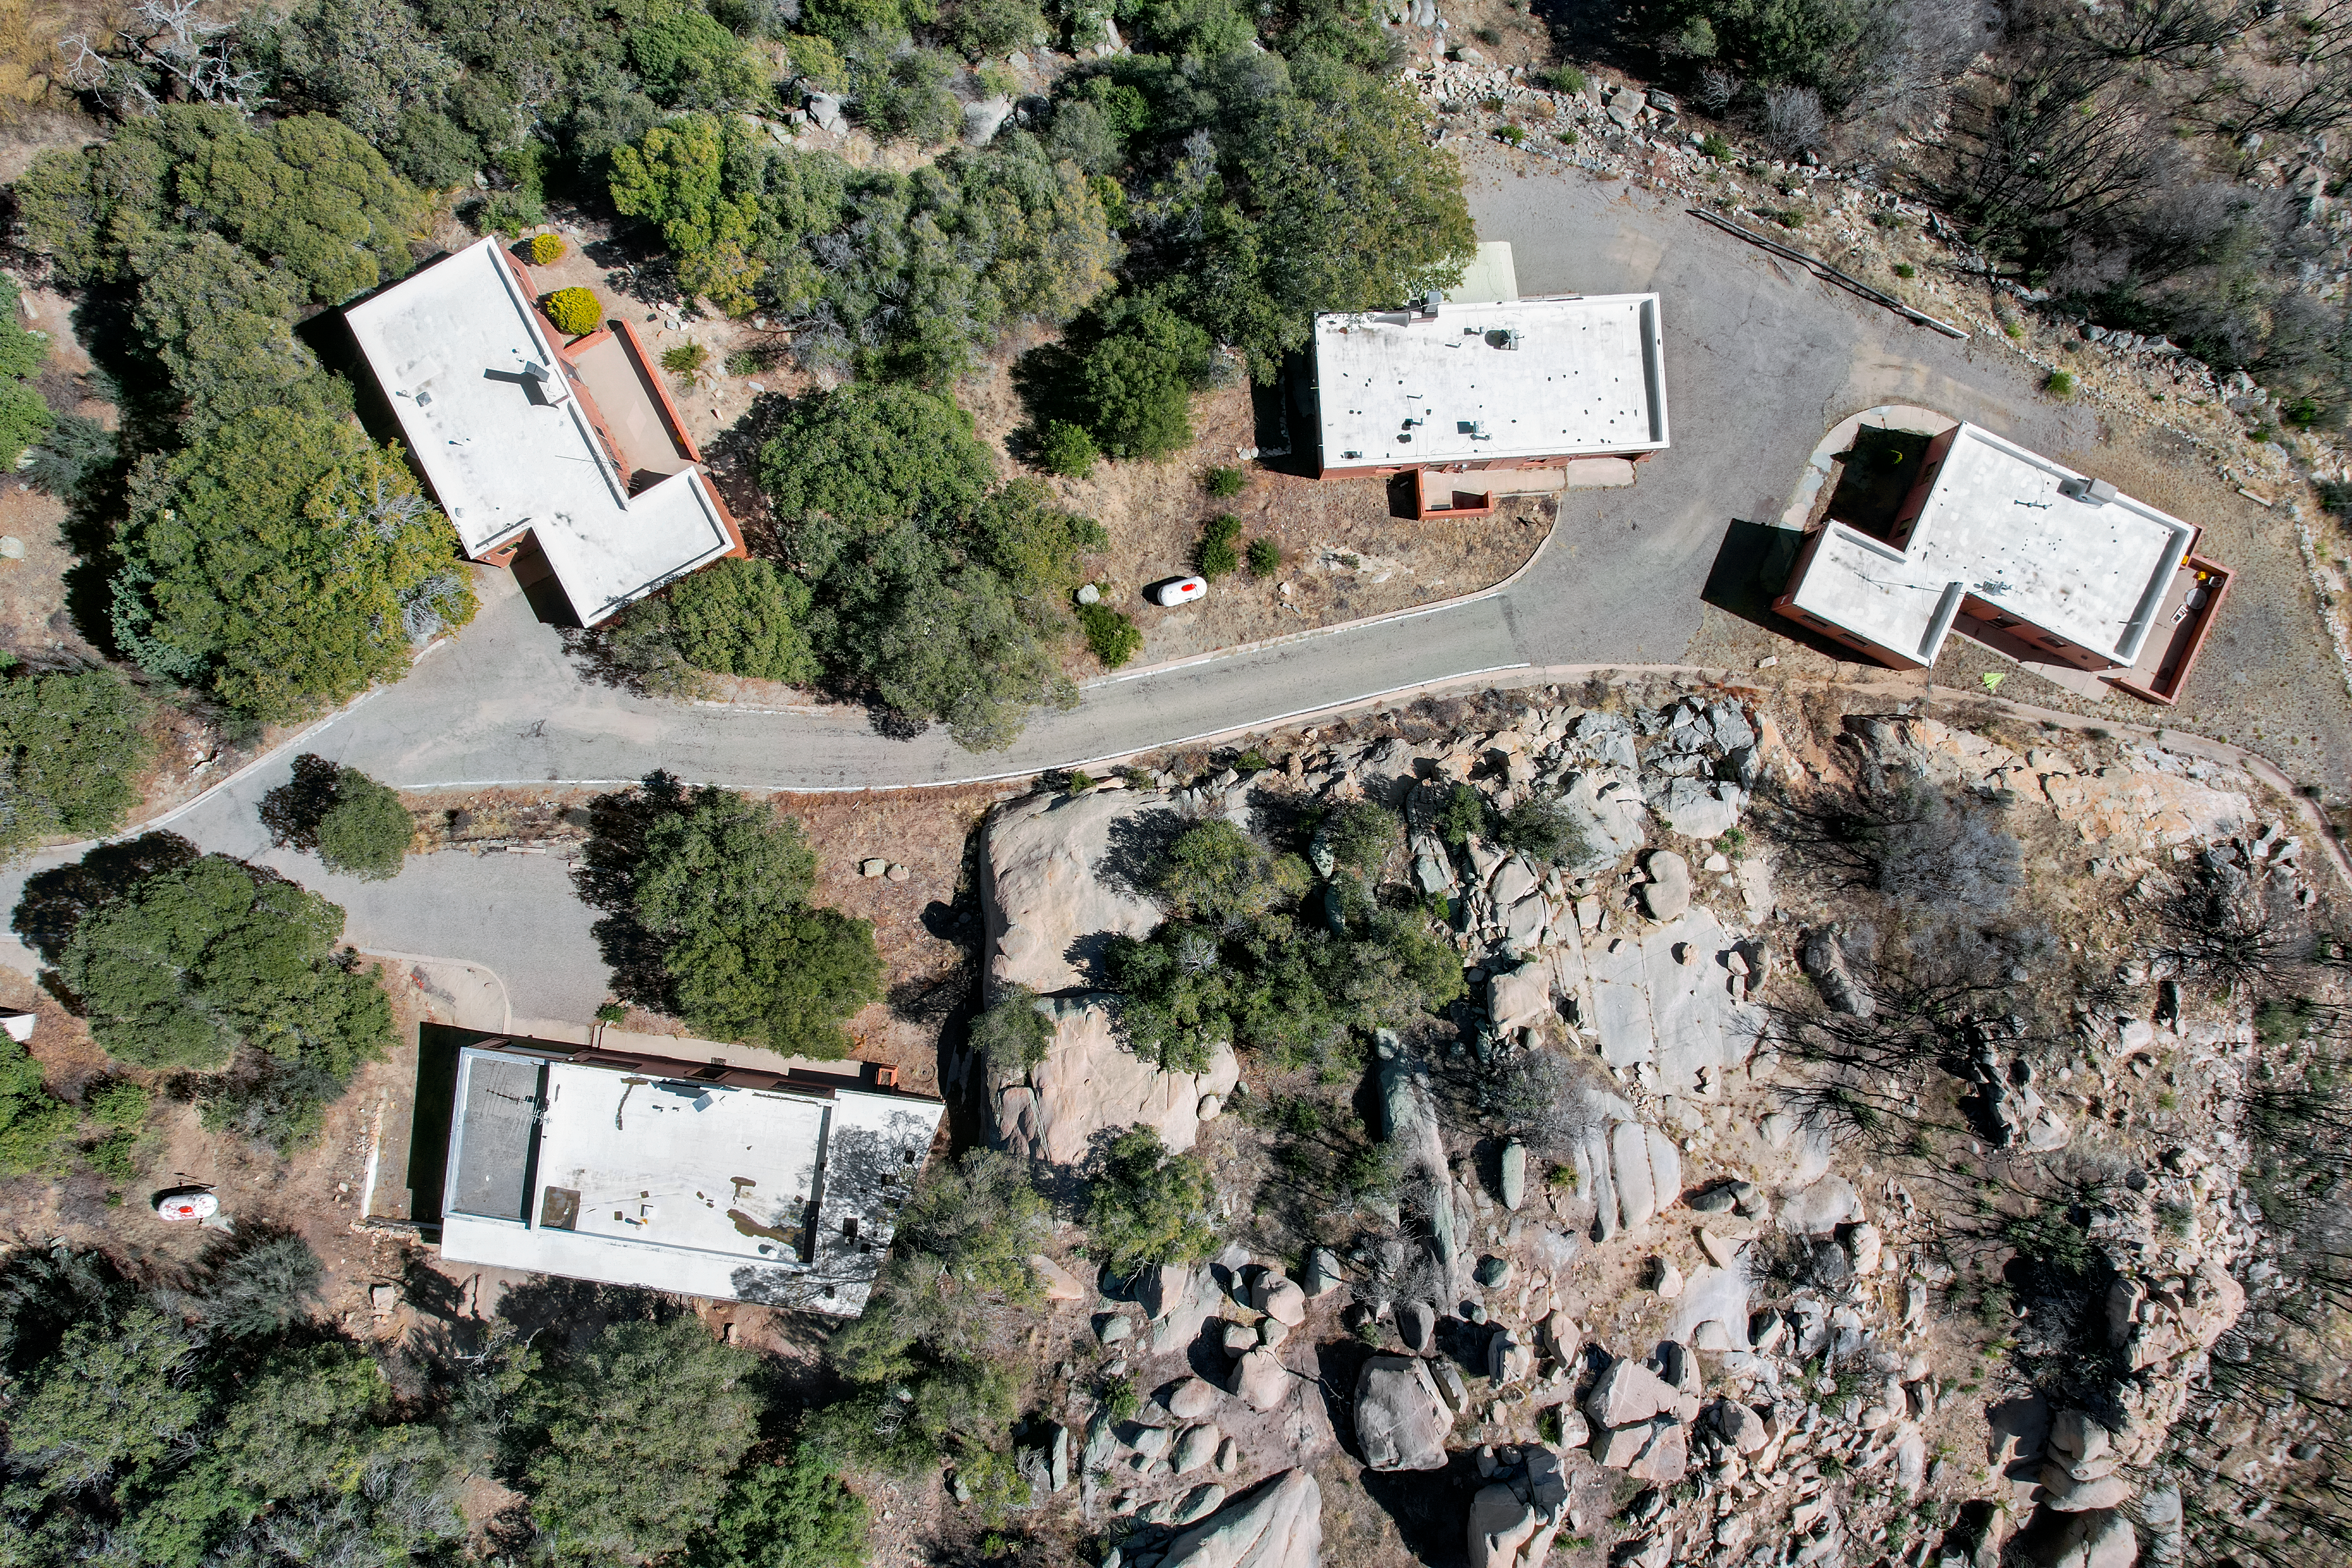

Kitt Peak National Observatory Houses Aerial

Aerial view of housing buildings 2–5 at Kitt Peak National Observatory (KPNO), a Program of NSF NOIRLab.

Credit: KPNO/NOIRLab/NSF/AURA/P. Marenfeld